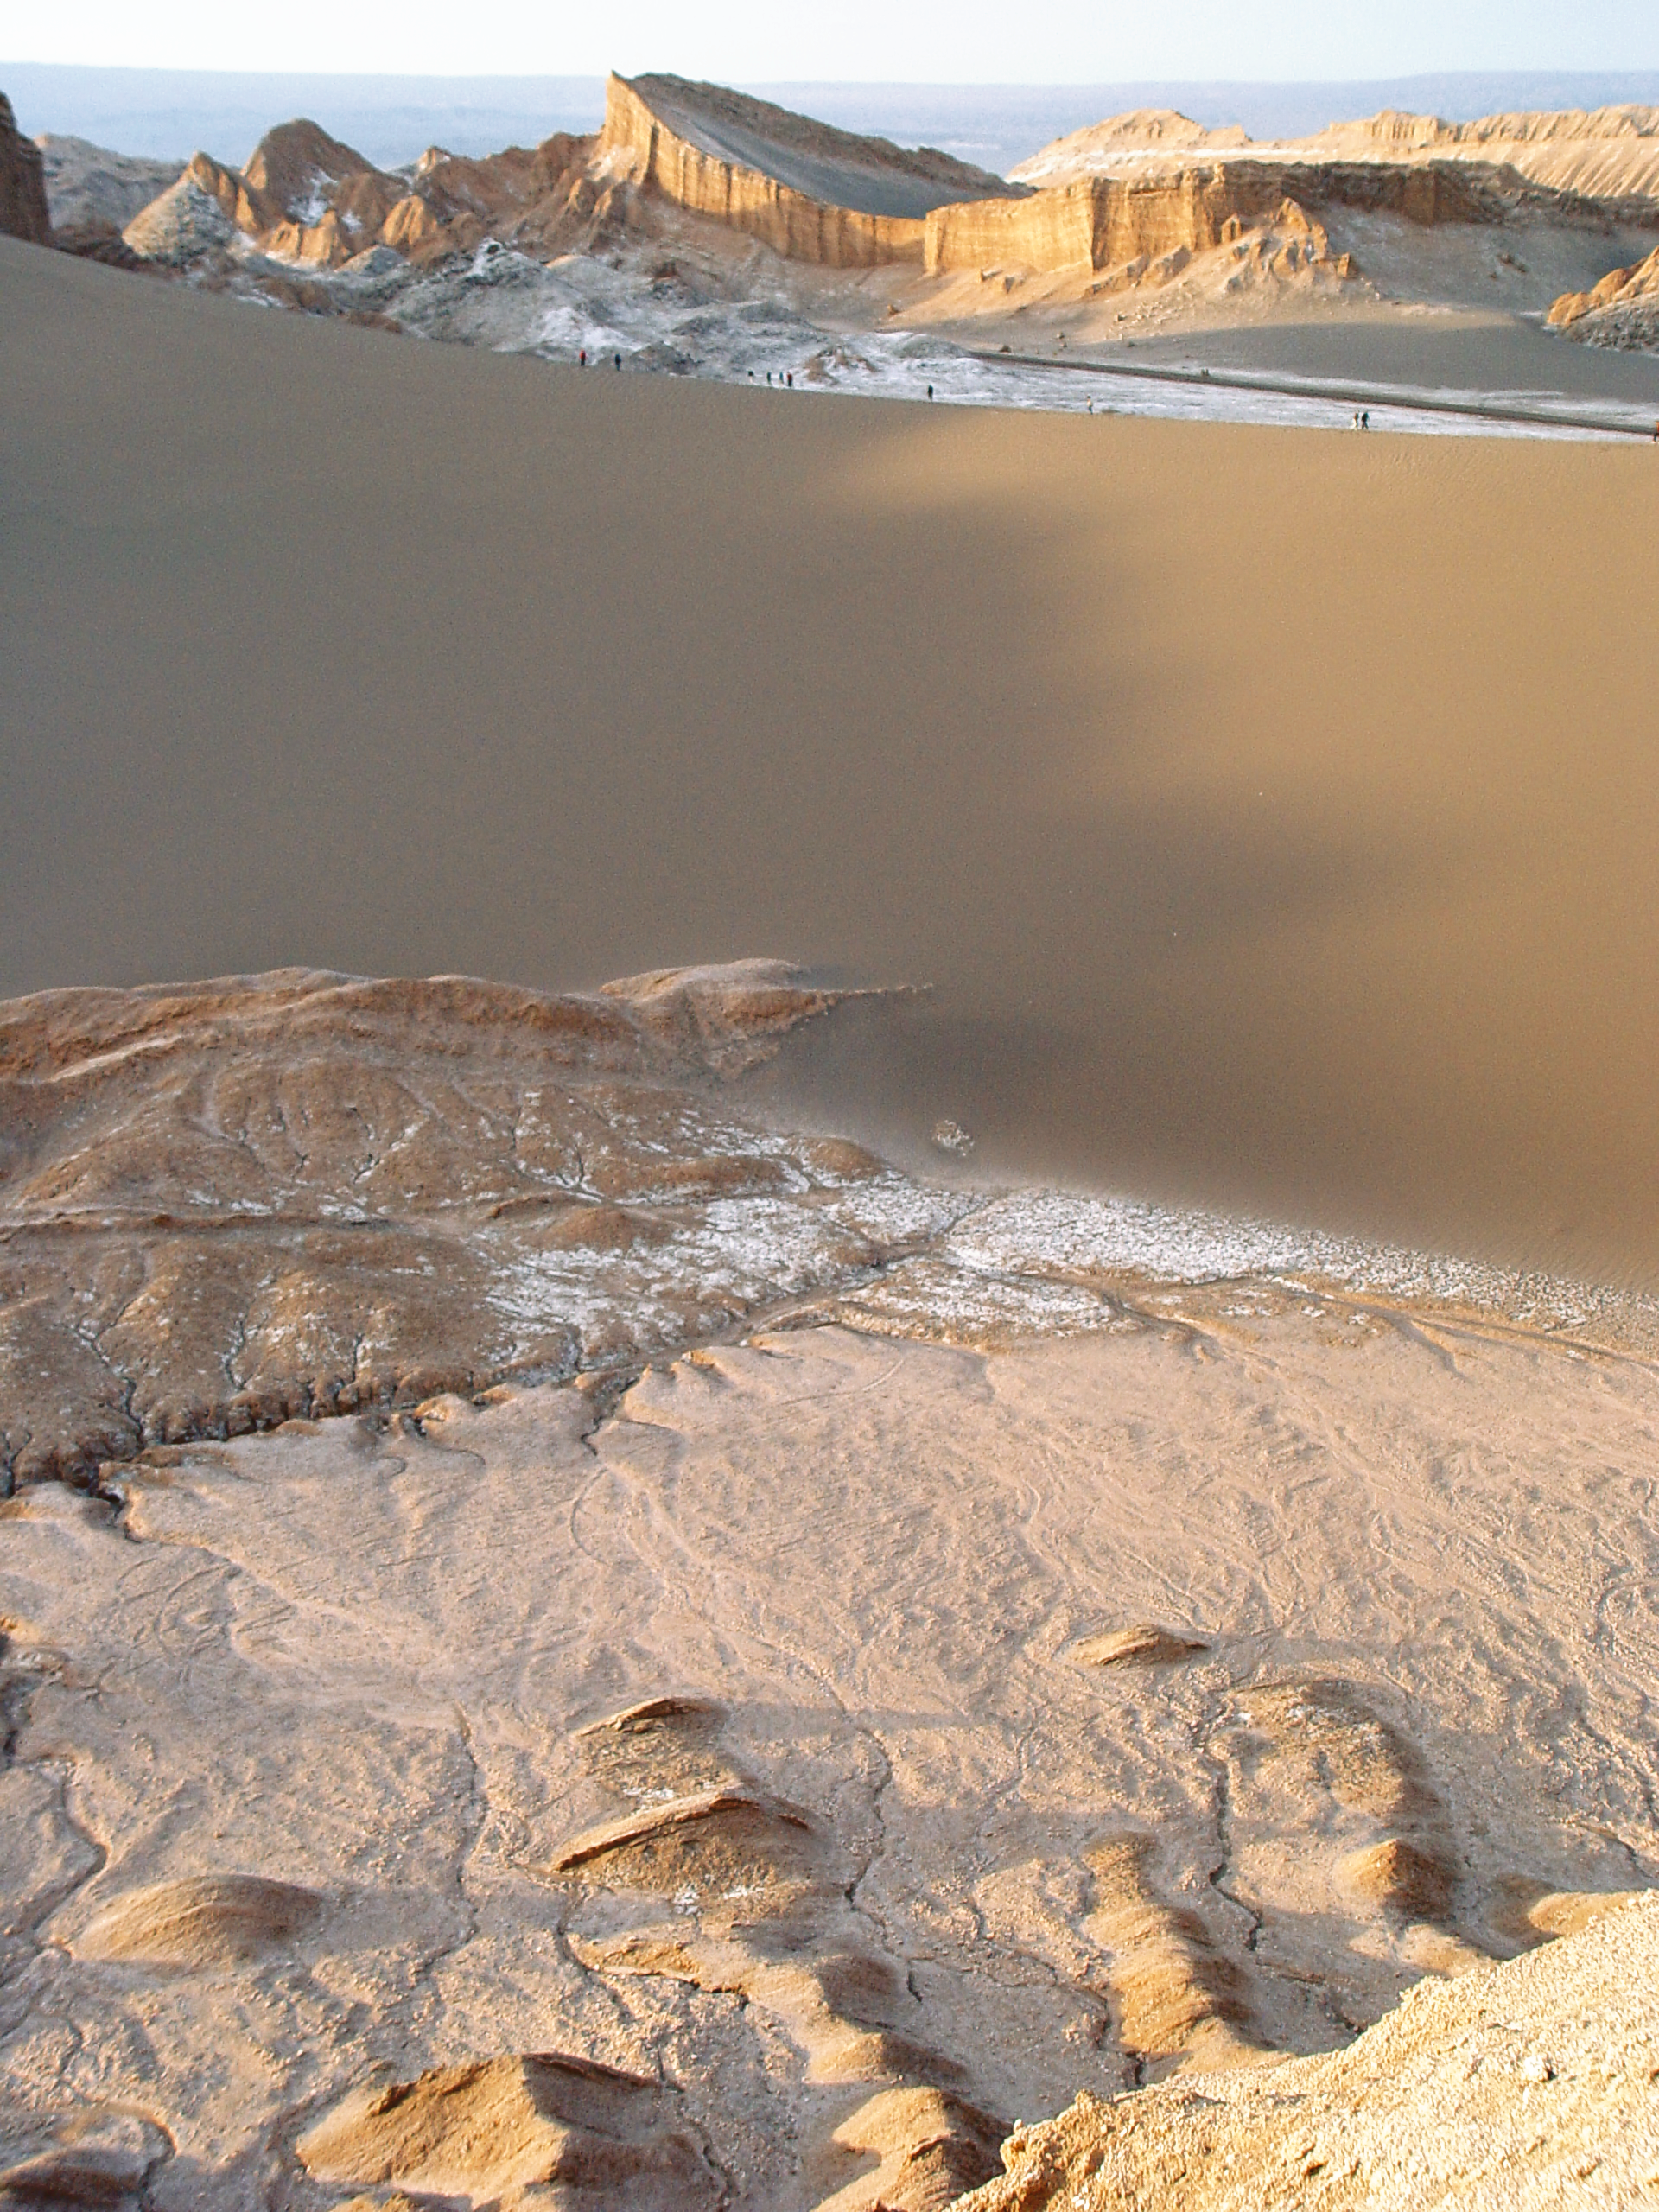

Sunset at Valle de la Luna

Sunset over the sand dunes and the impressive lanscape of Valle de la Luna, near San Pedro de Atacama.

Credit: ESO